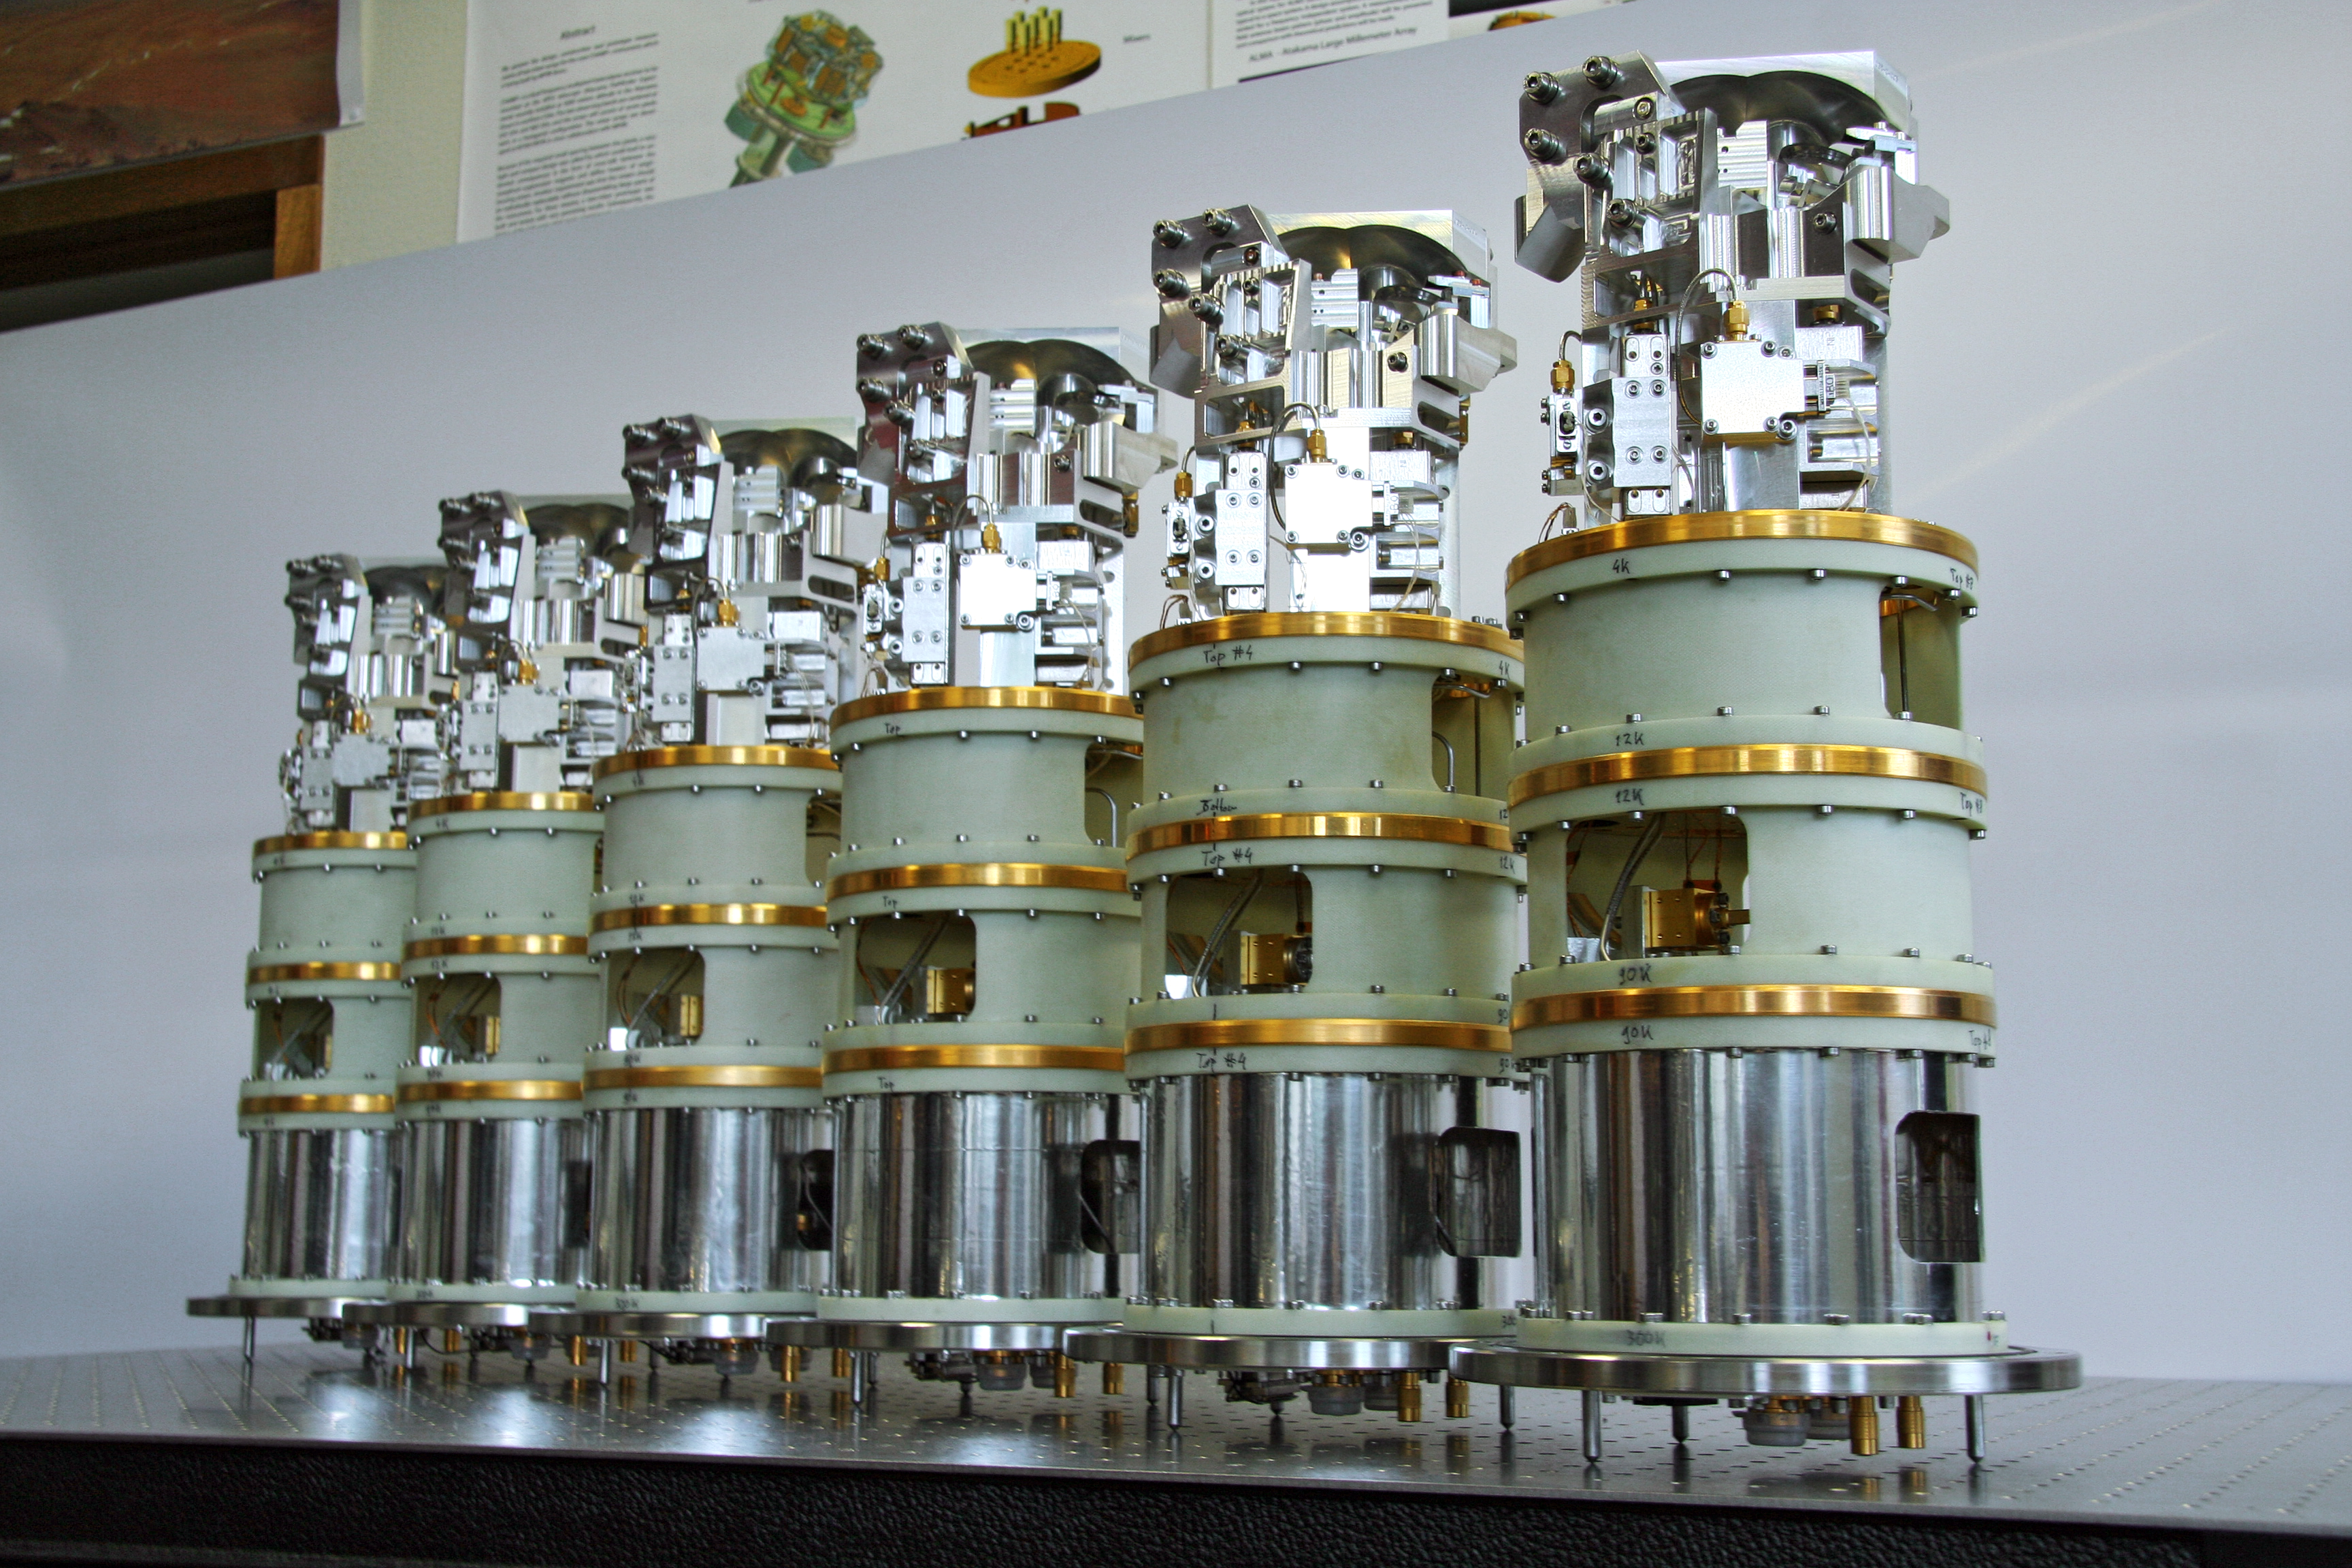

Band 9 receiver cartridges for ALMA

Six of the 73 Band 9 receiver cartridges delivered by NOVA (the Netherlands Research School for Astronomy) under contract to ESO, for the Atacama Large Millimeter/submillimeter Array project. The so-called "Band 9" receivers are the second-shortest wavelength ALMA detectors, measuring light with wavelengths as short as 420µm (0.42 millimetres). The design and manufacture of receivers that can operate at these short wavelengths is particularly challenging.

Credit: ESO/NOVA